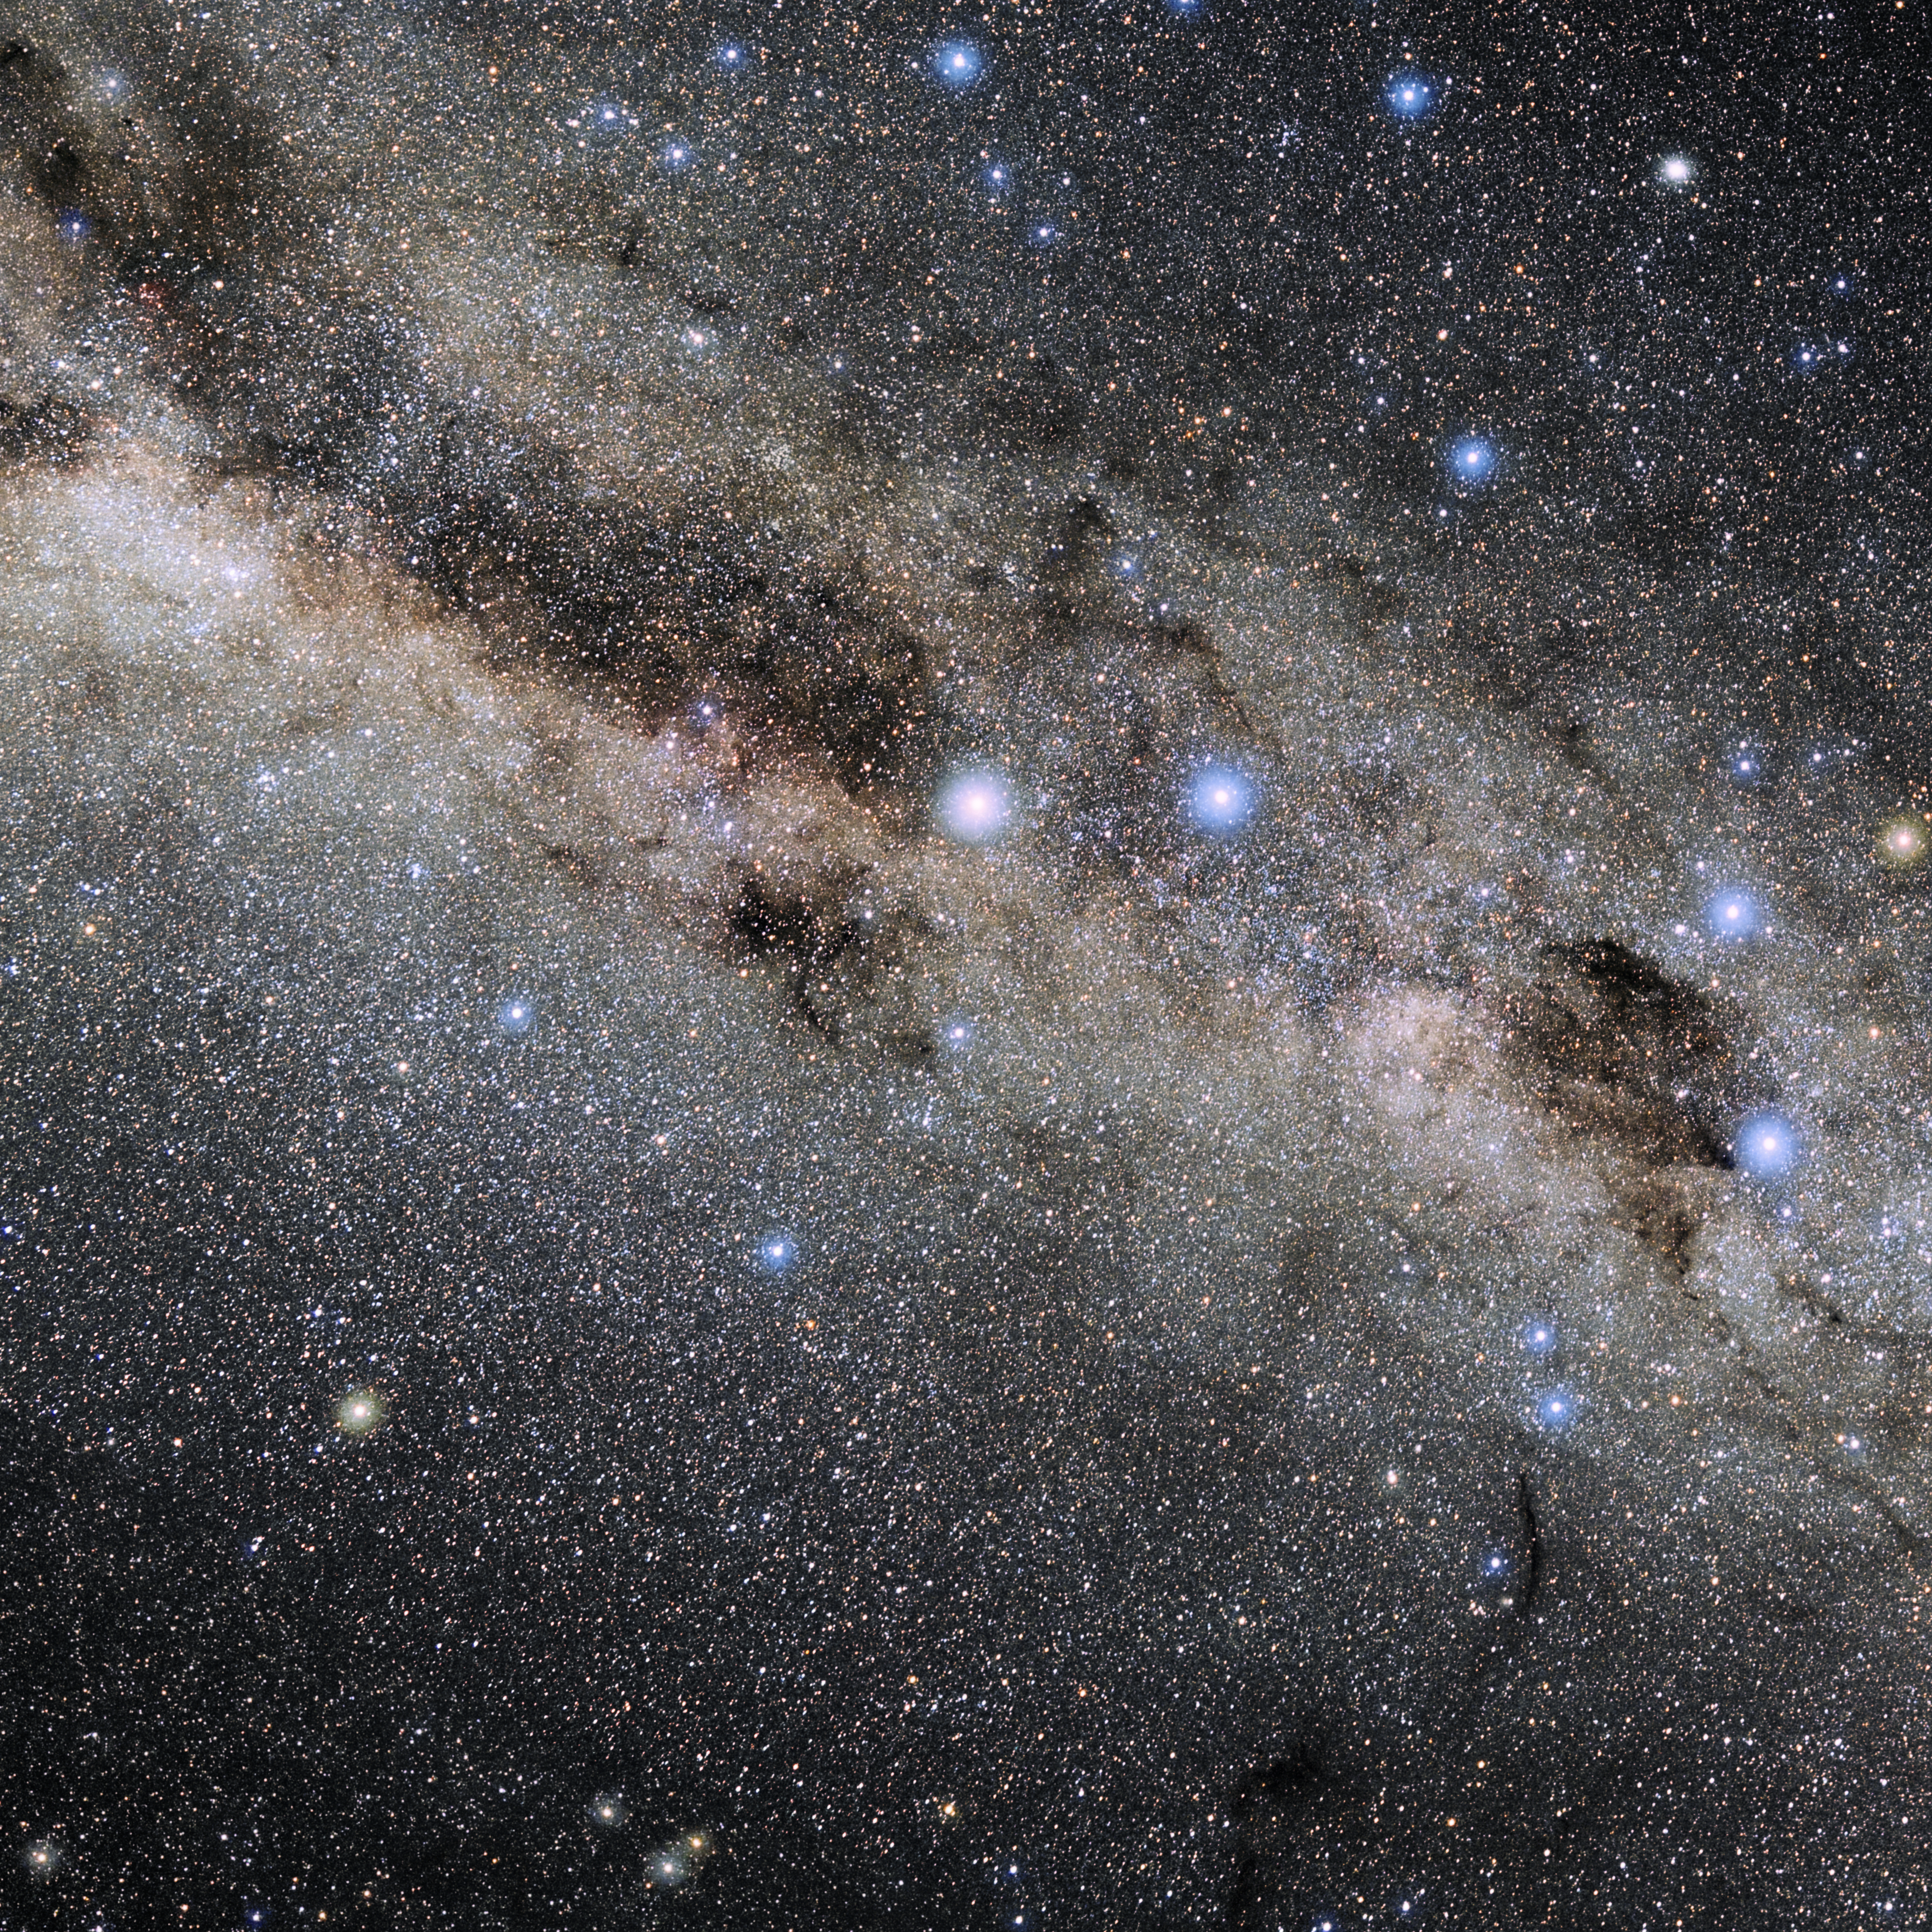

Circinus

Photo of the constellation Circinus produced by NOIRLab in collaboration with Eckhard Slawik, a German astrophotographer. Here is the annotated version.

Credit: E. Slawik/NOIRLab/NSF/AURA/M. Zamani